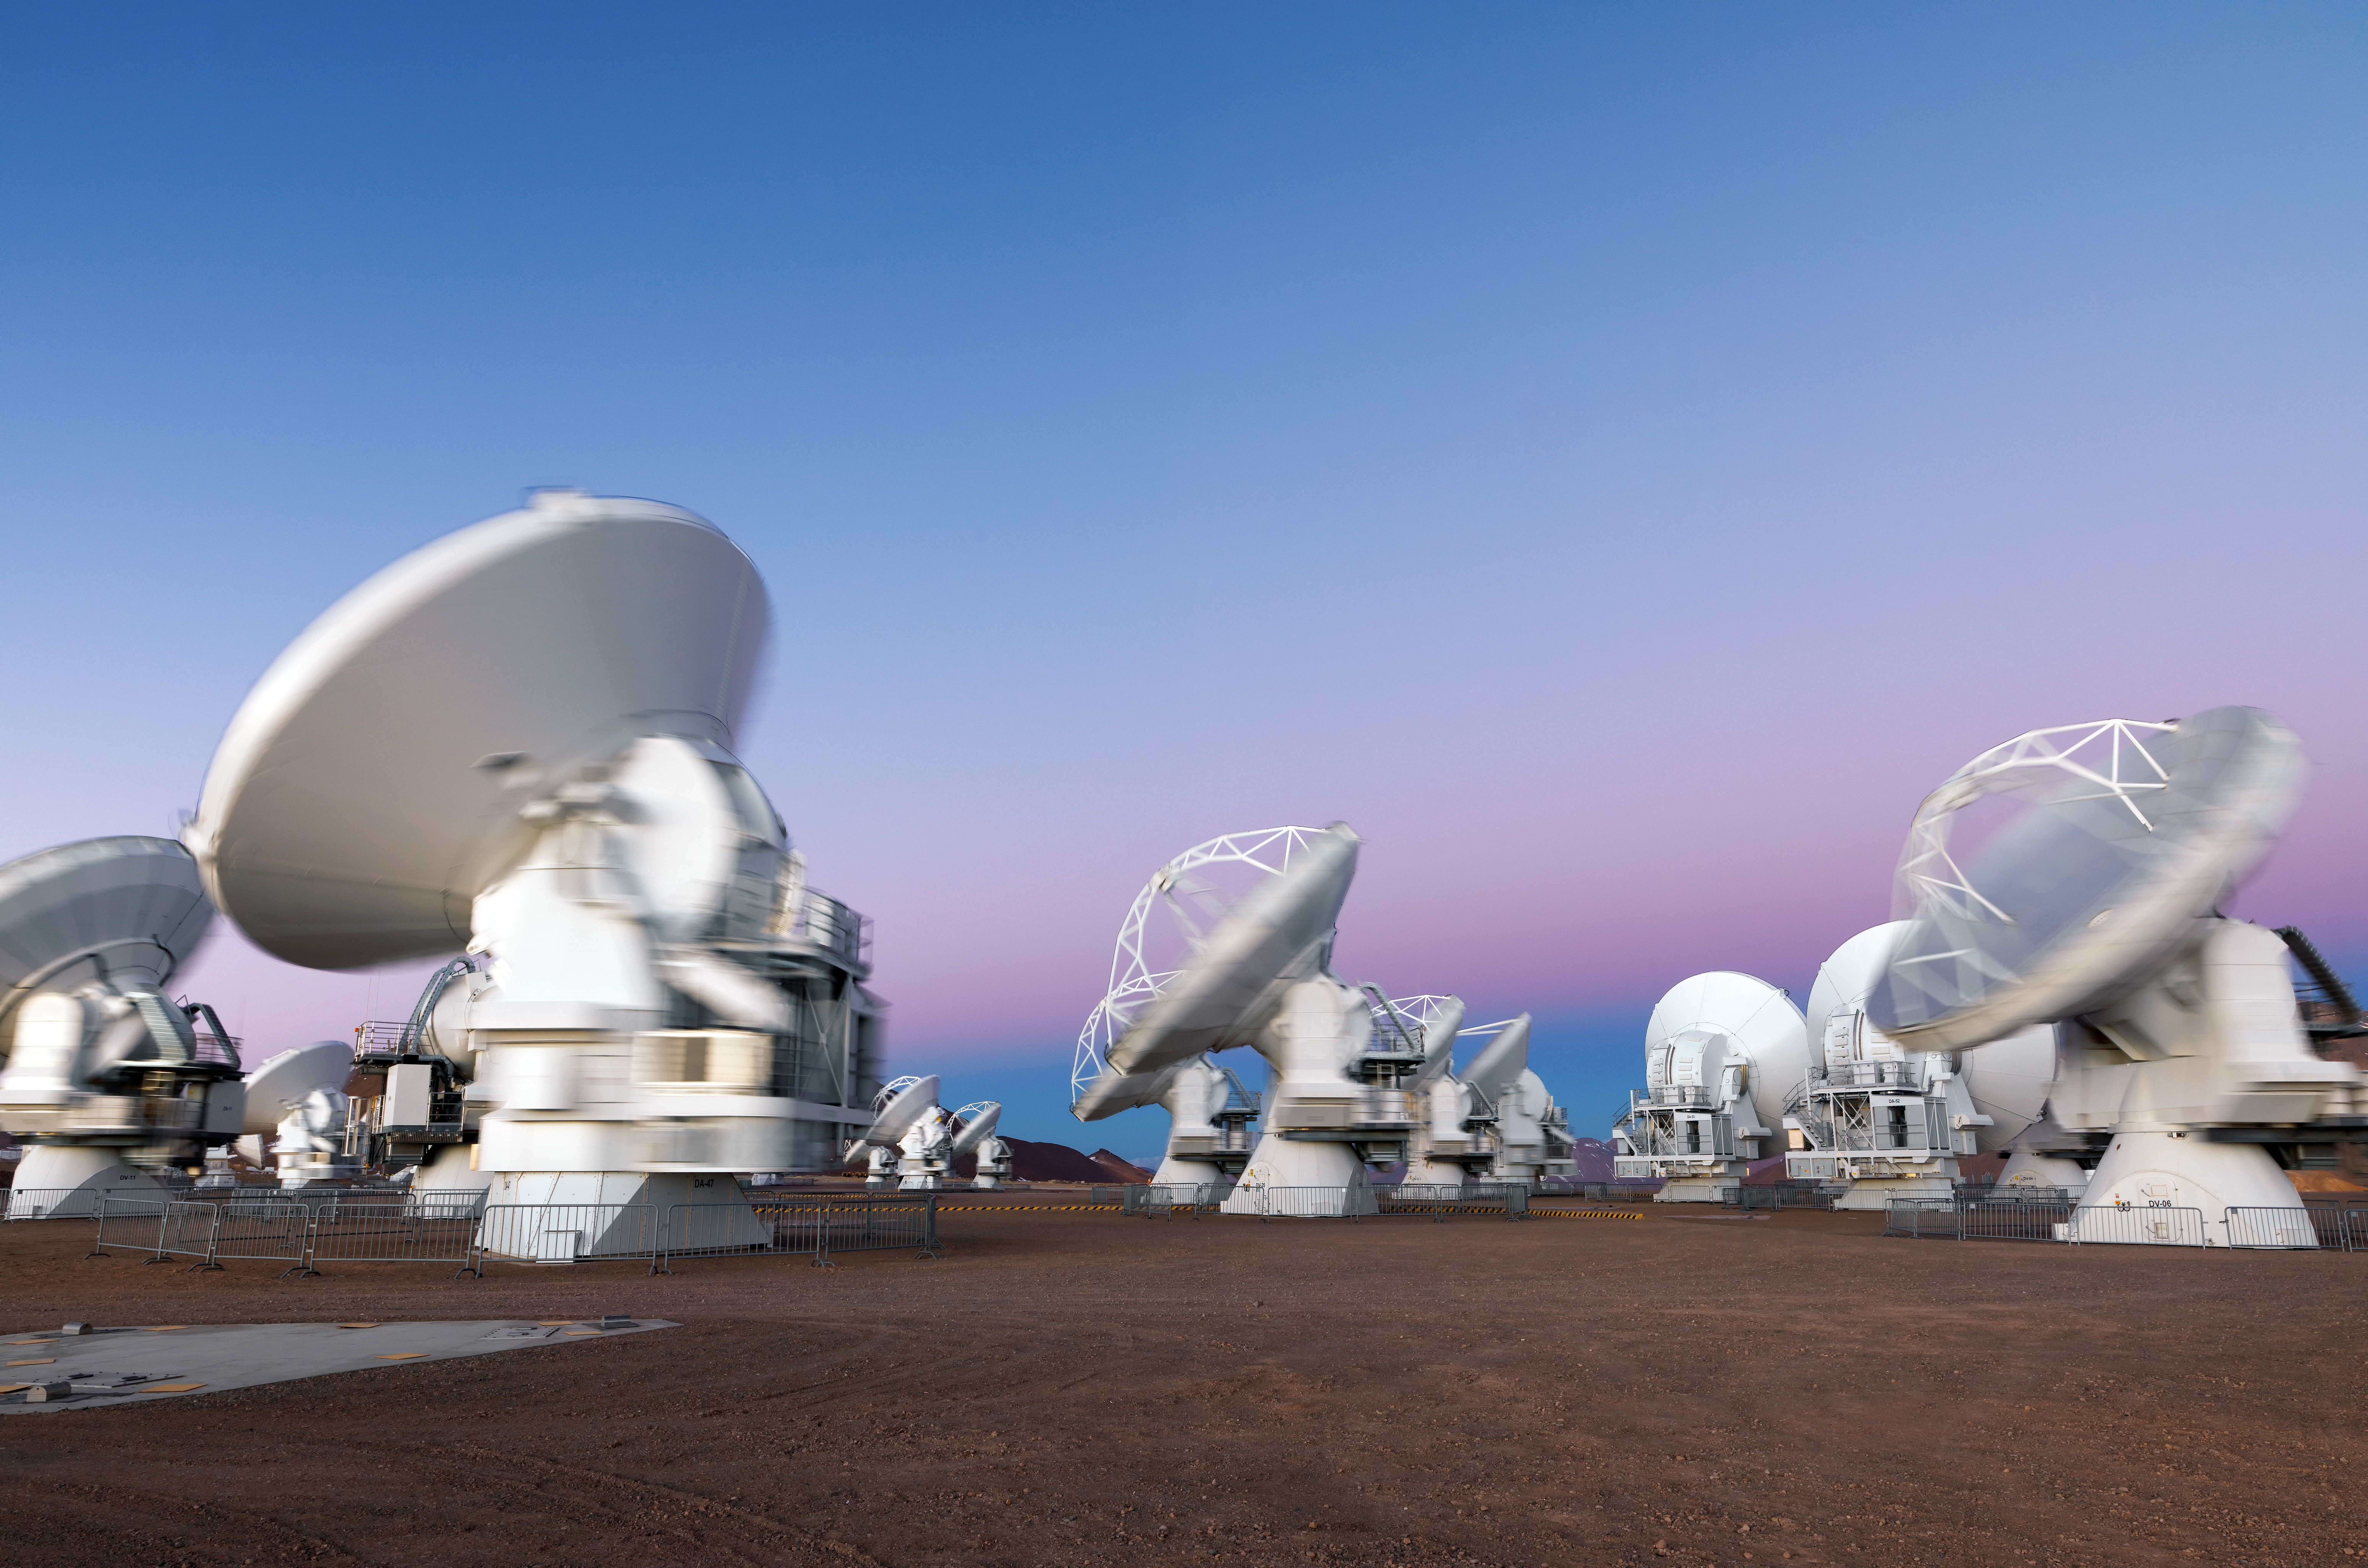

ALMA in motion

A long exposure shot of ALMA, showing a blur of motion as the antennas adjust their position.

Credit: M. Najjar/ESO